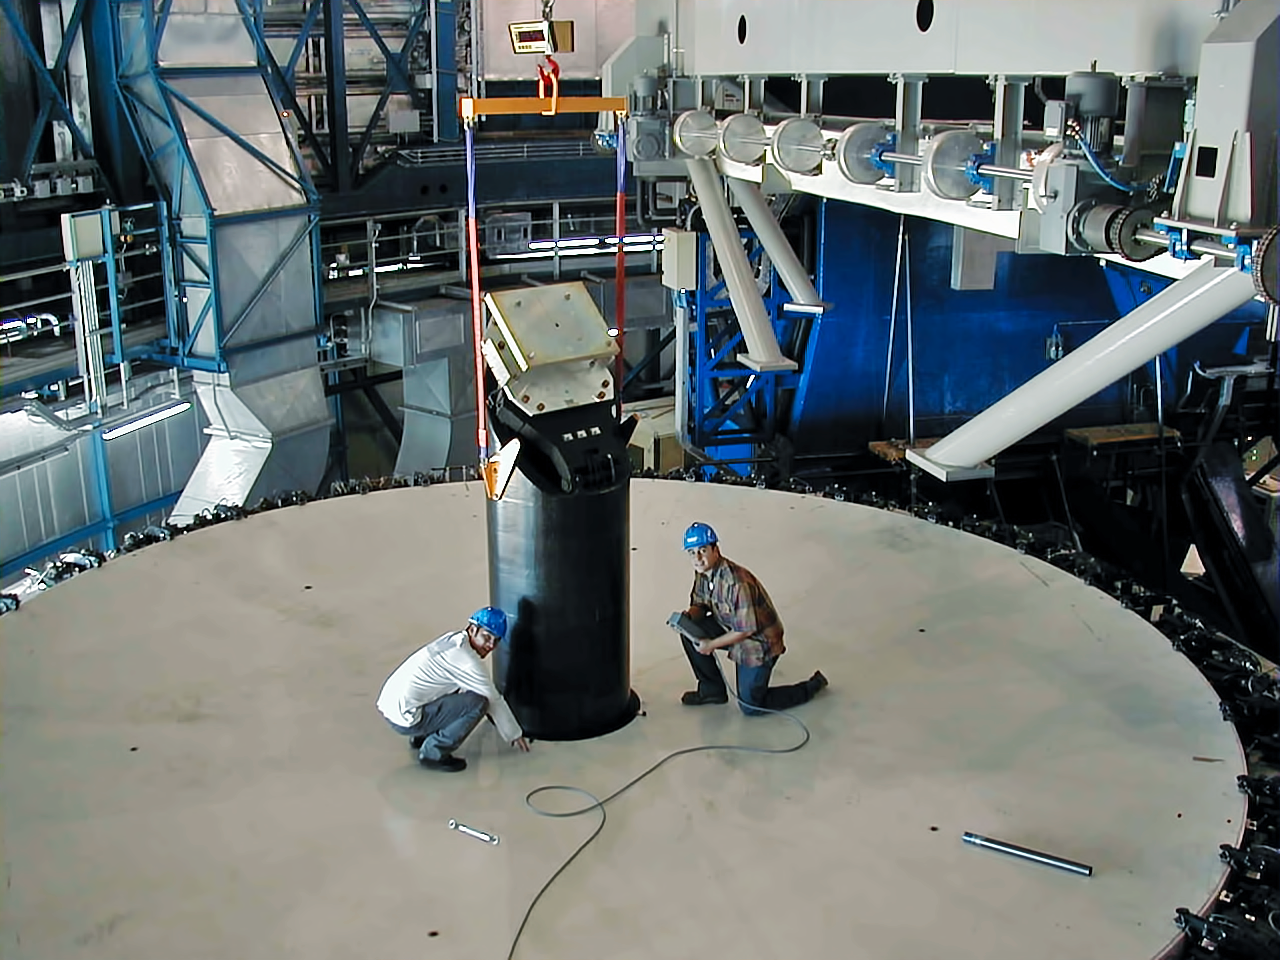

Constructing the M3 tower

This photo taken before 1998 shows staff working at the M3 tower. They stand on the M1 concrete dummy.

Credit: ESO/P. Gray